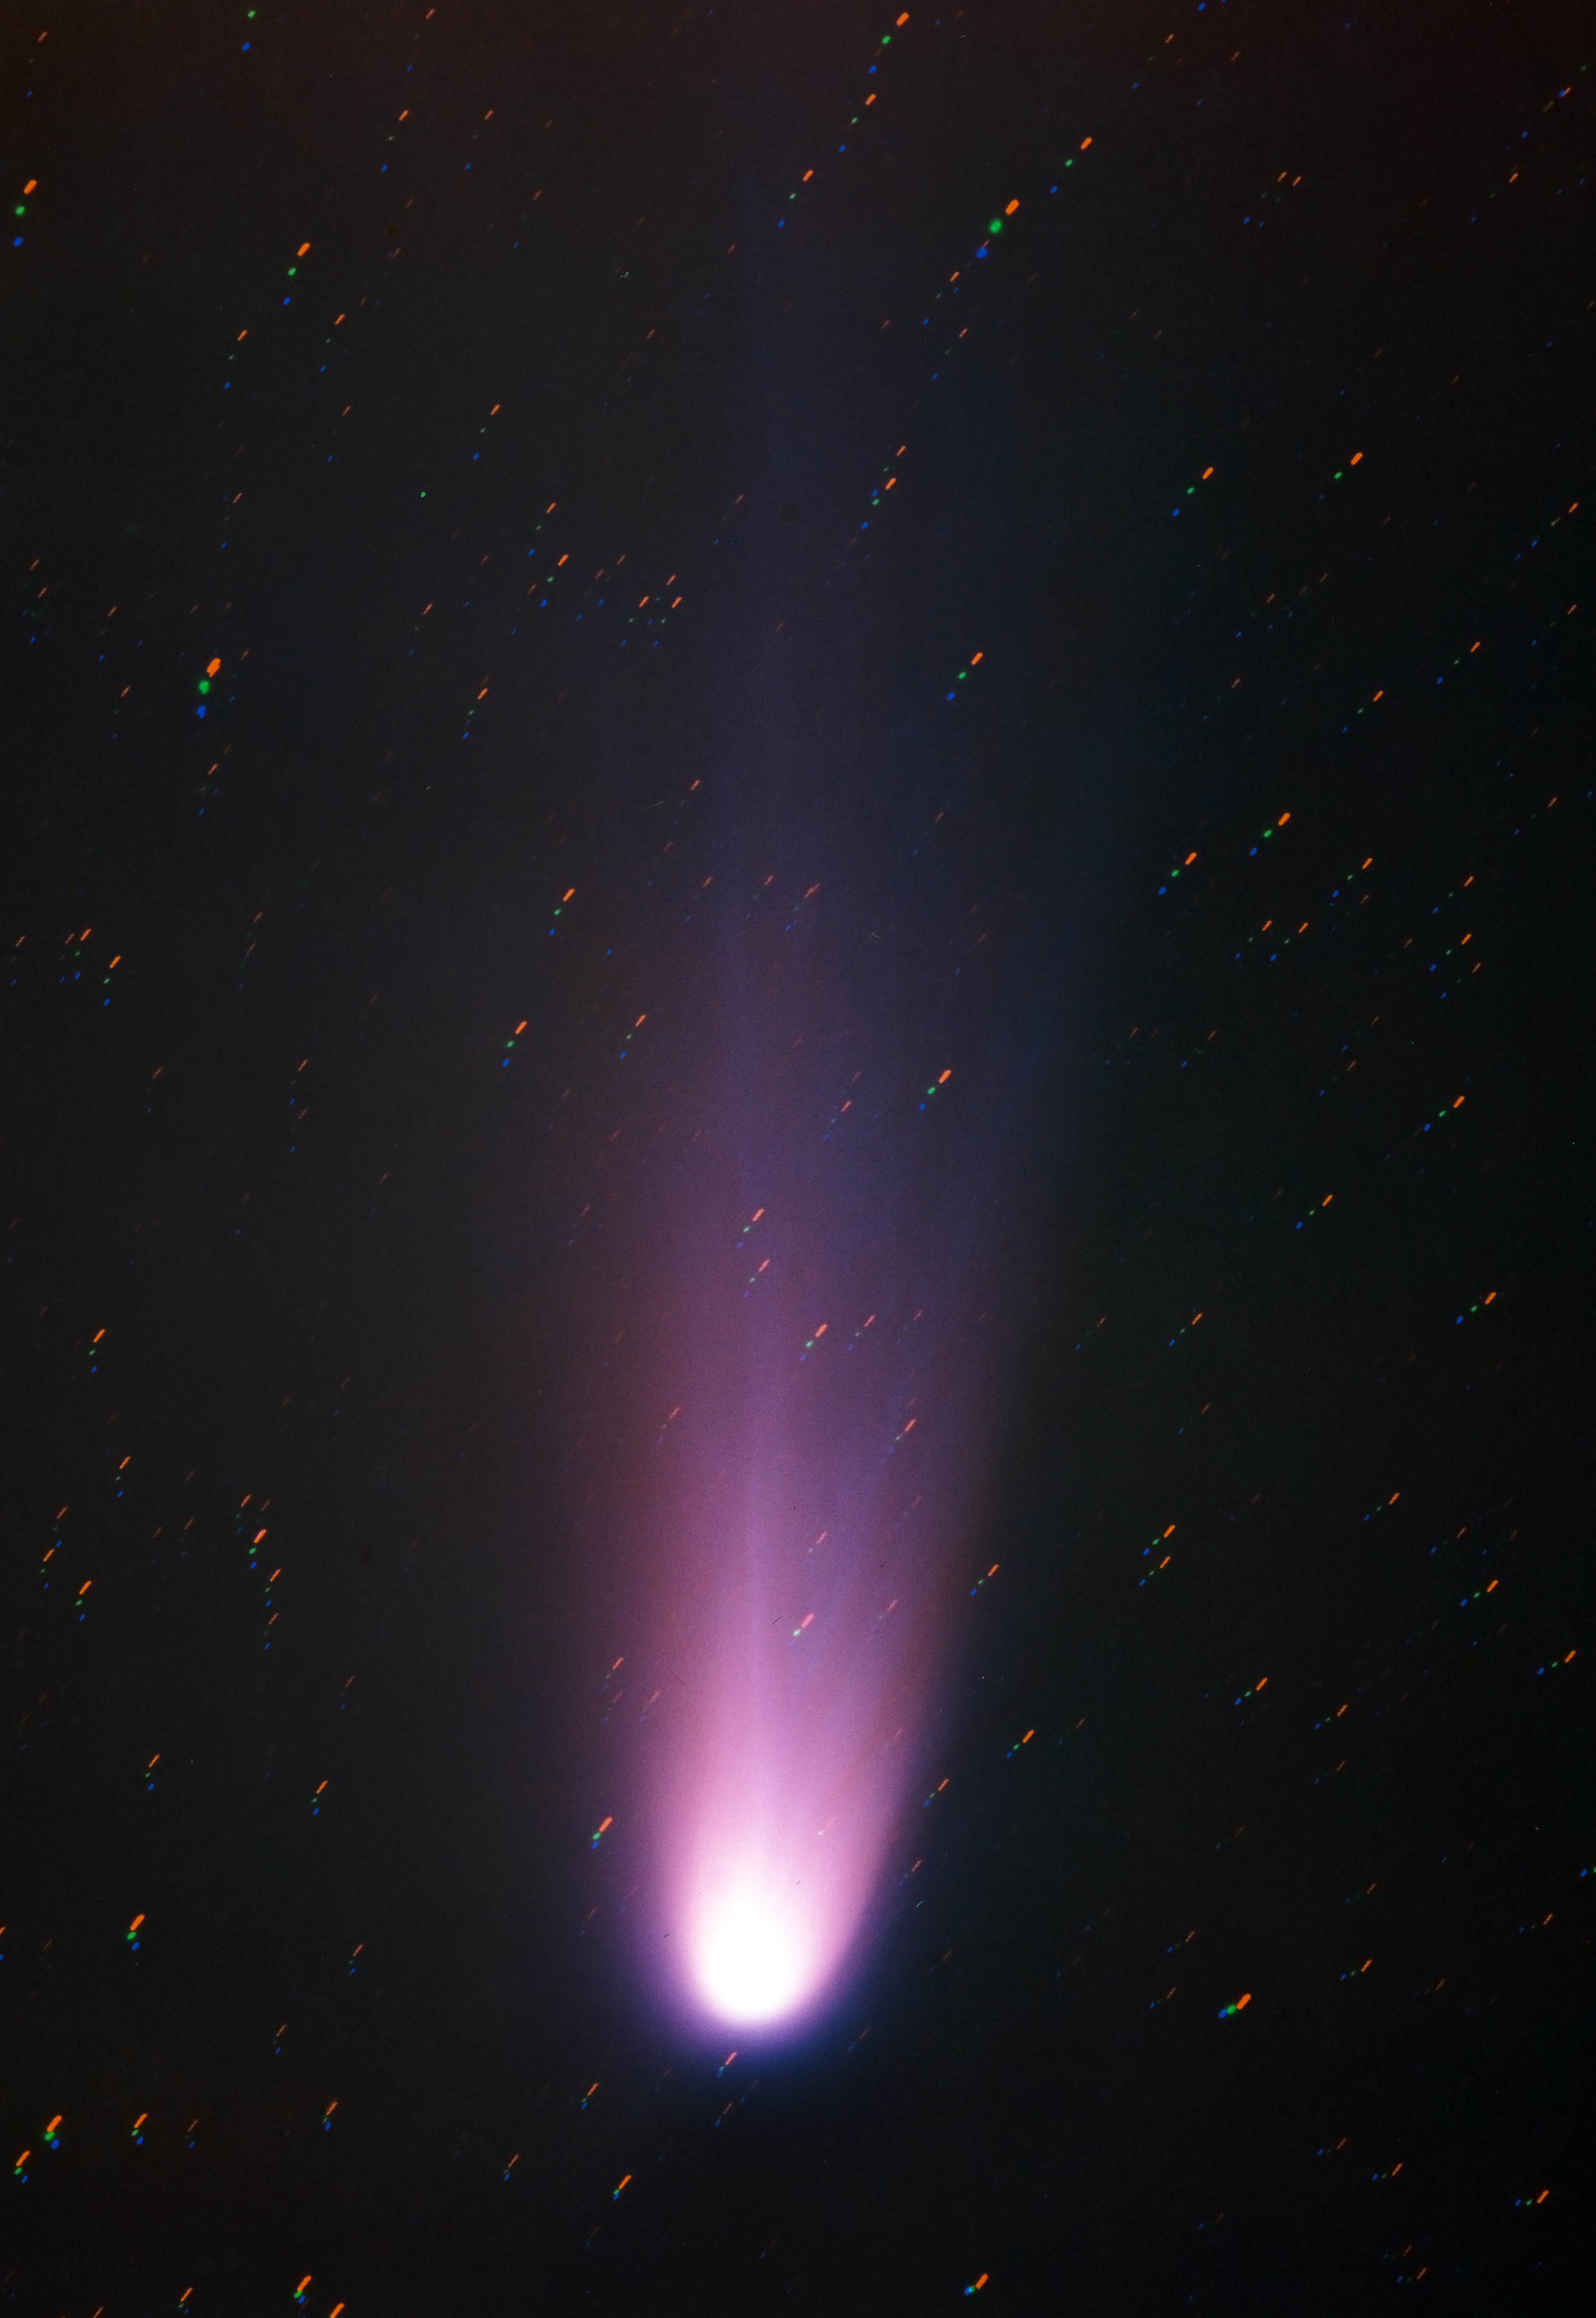

Comet Halley from La Silla in 1986

A beautiful image of Comet Halley and its tail during its last passage through the inner Solar System. This colour image was assembled by combining three individual exposures obtained on three separate photographic plates with the Grand Prisme Objectif telescope at La Silla in 1986.

Credit: ESO